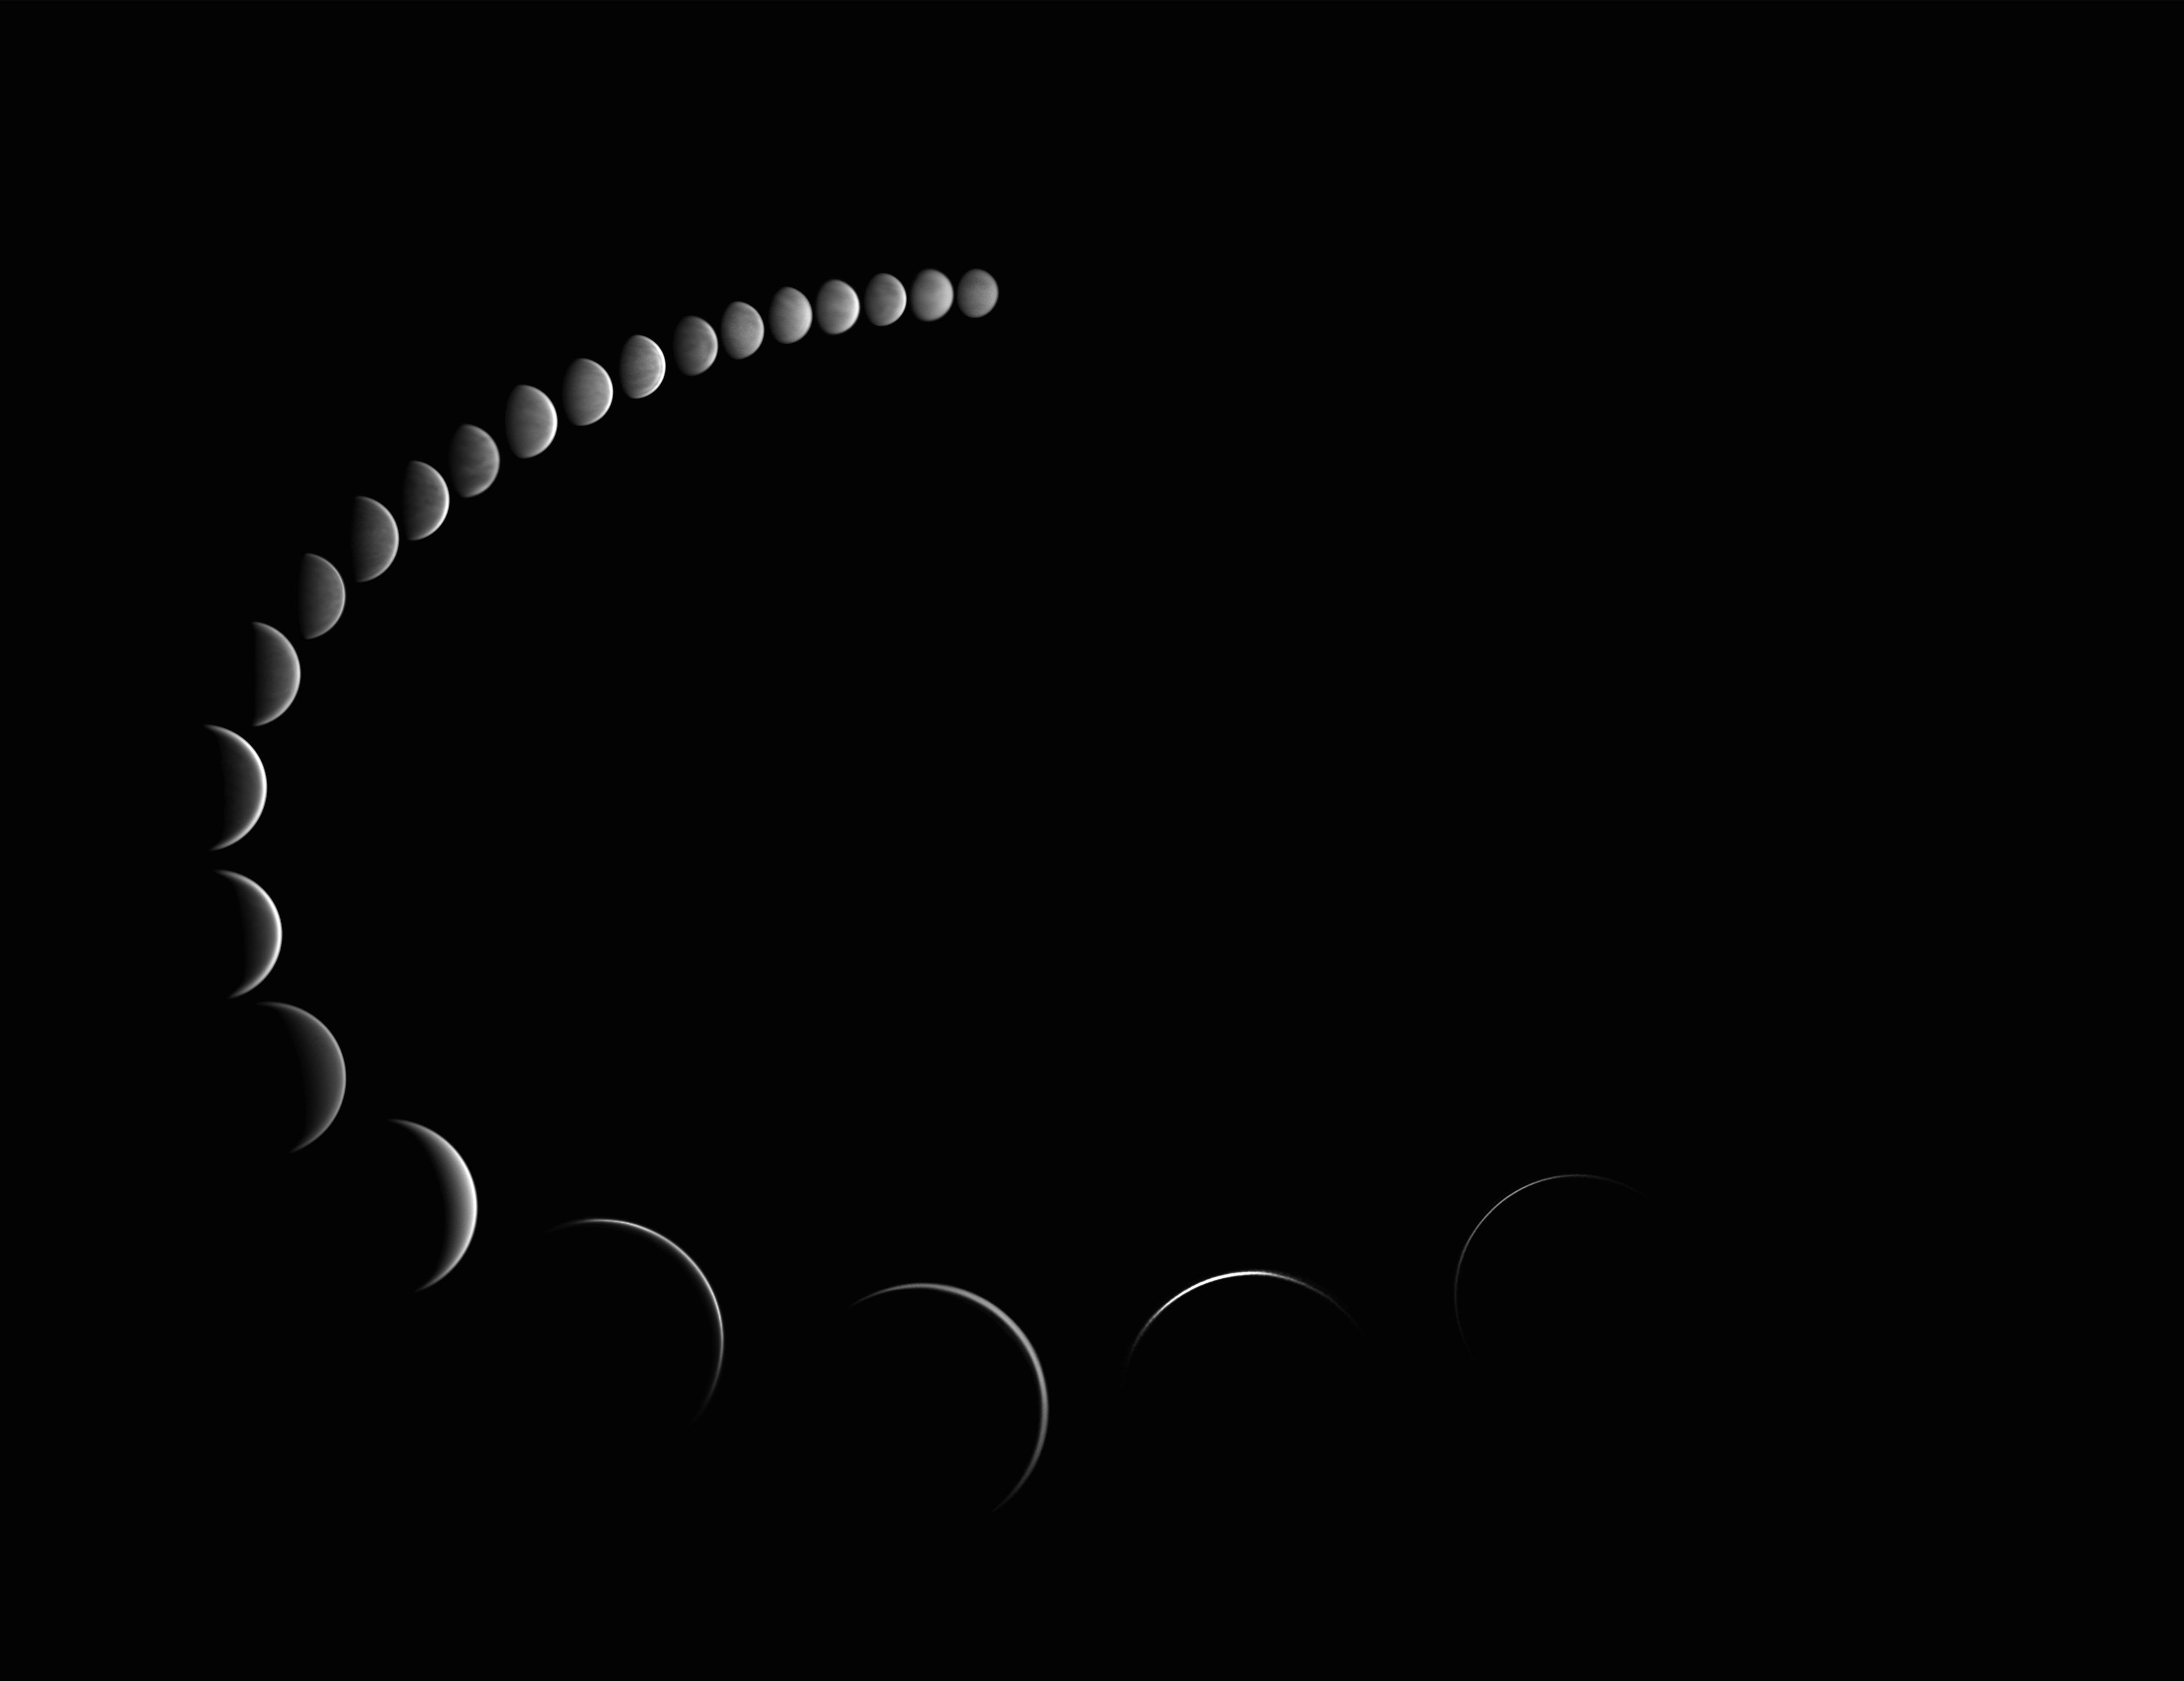

Phases of Venus

Photographer: Stephane Gonzales
Country: France

Earning first place in the Still images of phases of Venus category is this mesmerising series of images captured from Surgères, Charente-Maritime, France, over a period of six months in 2015. The phases appear similar to the phases we see of our own Moon and occur for similar reasons. Only half of Venus is illuminated by the Sun and, from Earth, we can sometimes only see part of that illuminated half, depending on the relative positions of the Sun, Earth and Venus. Both Mercury and Venus exhibit phases because their orbit is between the Sun and the orbit of Earth. Depending on the position of Venus relative to the Sun and Earth, Venus goes through its phases over a period of time. This sequence of images beautifully showcases the transition from the ‘gibbous’ to the slender crescents. The use of infrared filters helped to capture Venus's dense perpetual cloud cover during daylight in sharp detail, providing a glimpse into the mysterious nature of the planet’s atmosphere.

Also see image in Zenodo: https://doi.org/10.5281/zenodo.10278493

Credit: Stephane Gonzales/IAU OAE (CC BY 4.0)